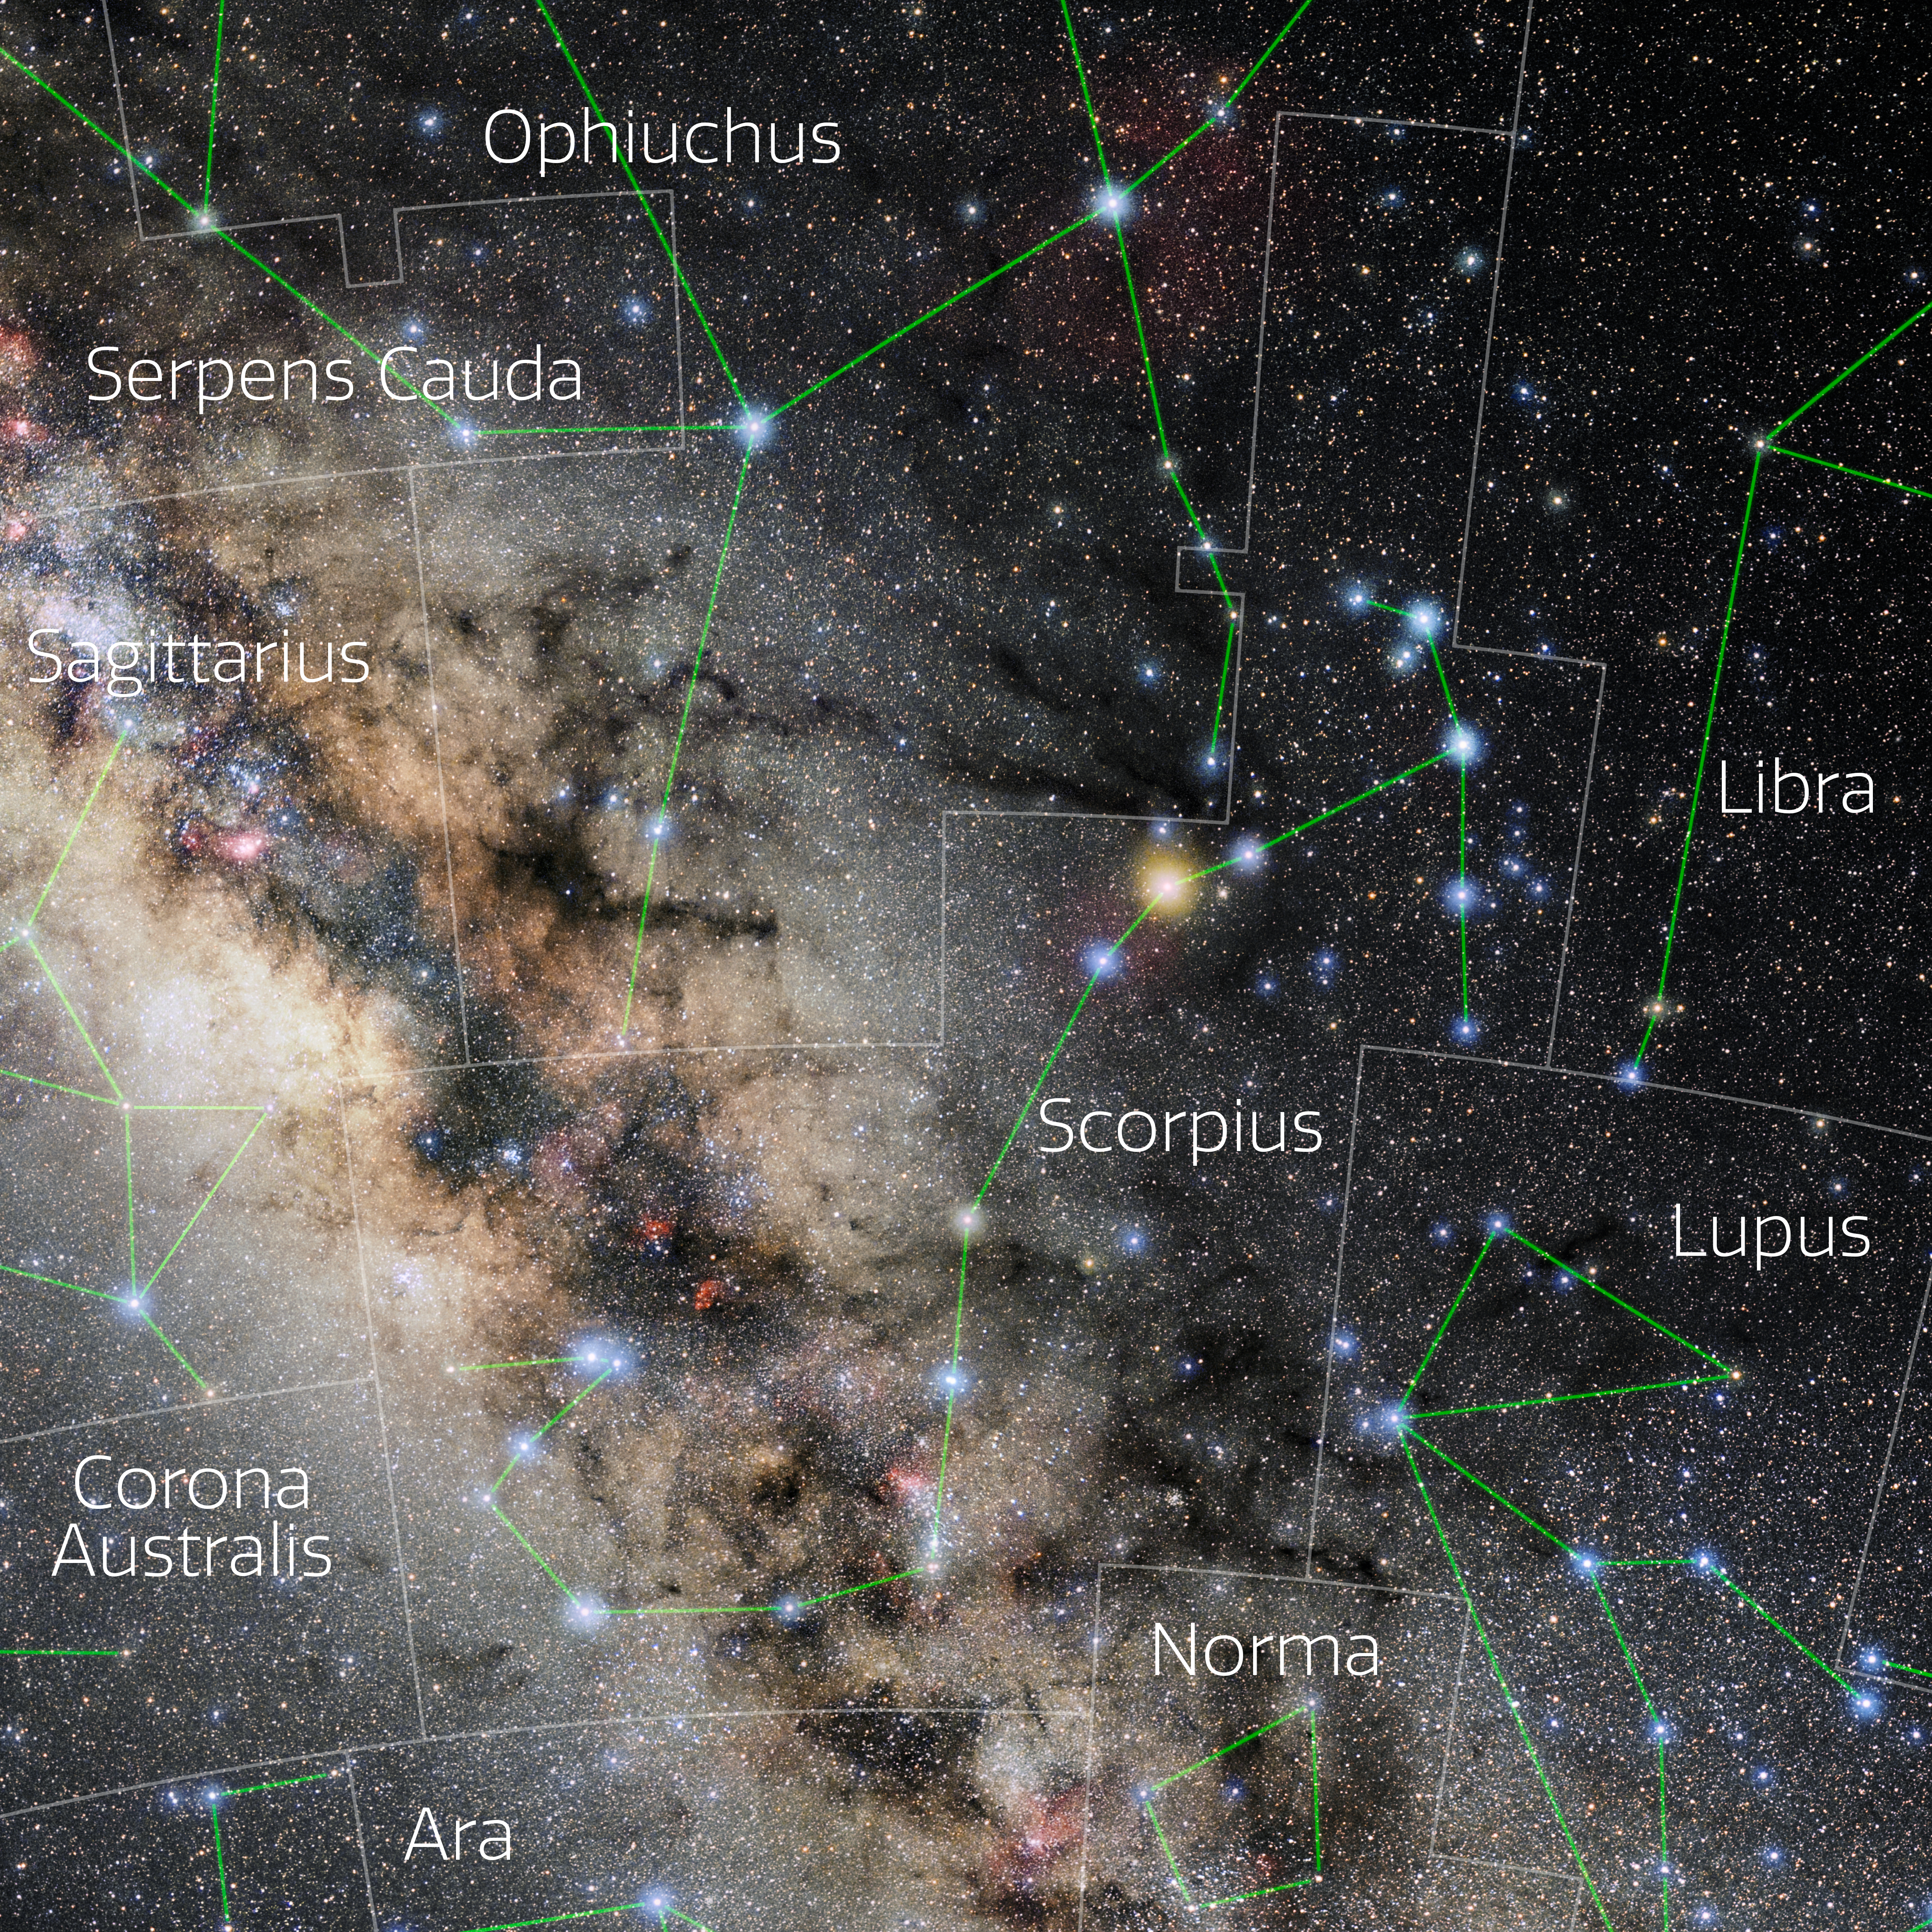

Scorpius (Annotated)

Photo of the constellation Scorpius with annotations from IAU and Sky & Telescope. Here is the non-annotated version.

Credit: E. Slawik/NOIRLab/NSF/AURA/M. Zamani